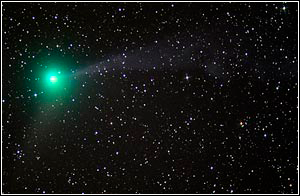

Cometa C / 2004 Q2 (Machholz)

Credit: A. Block, NOAO/AURA/NSF.